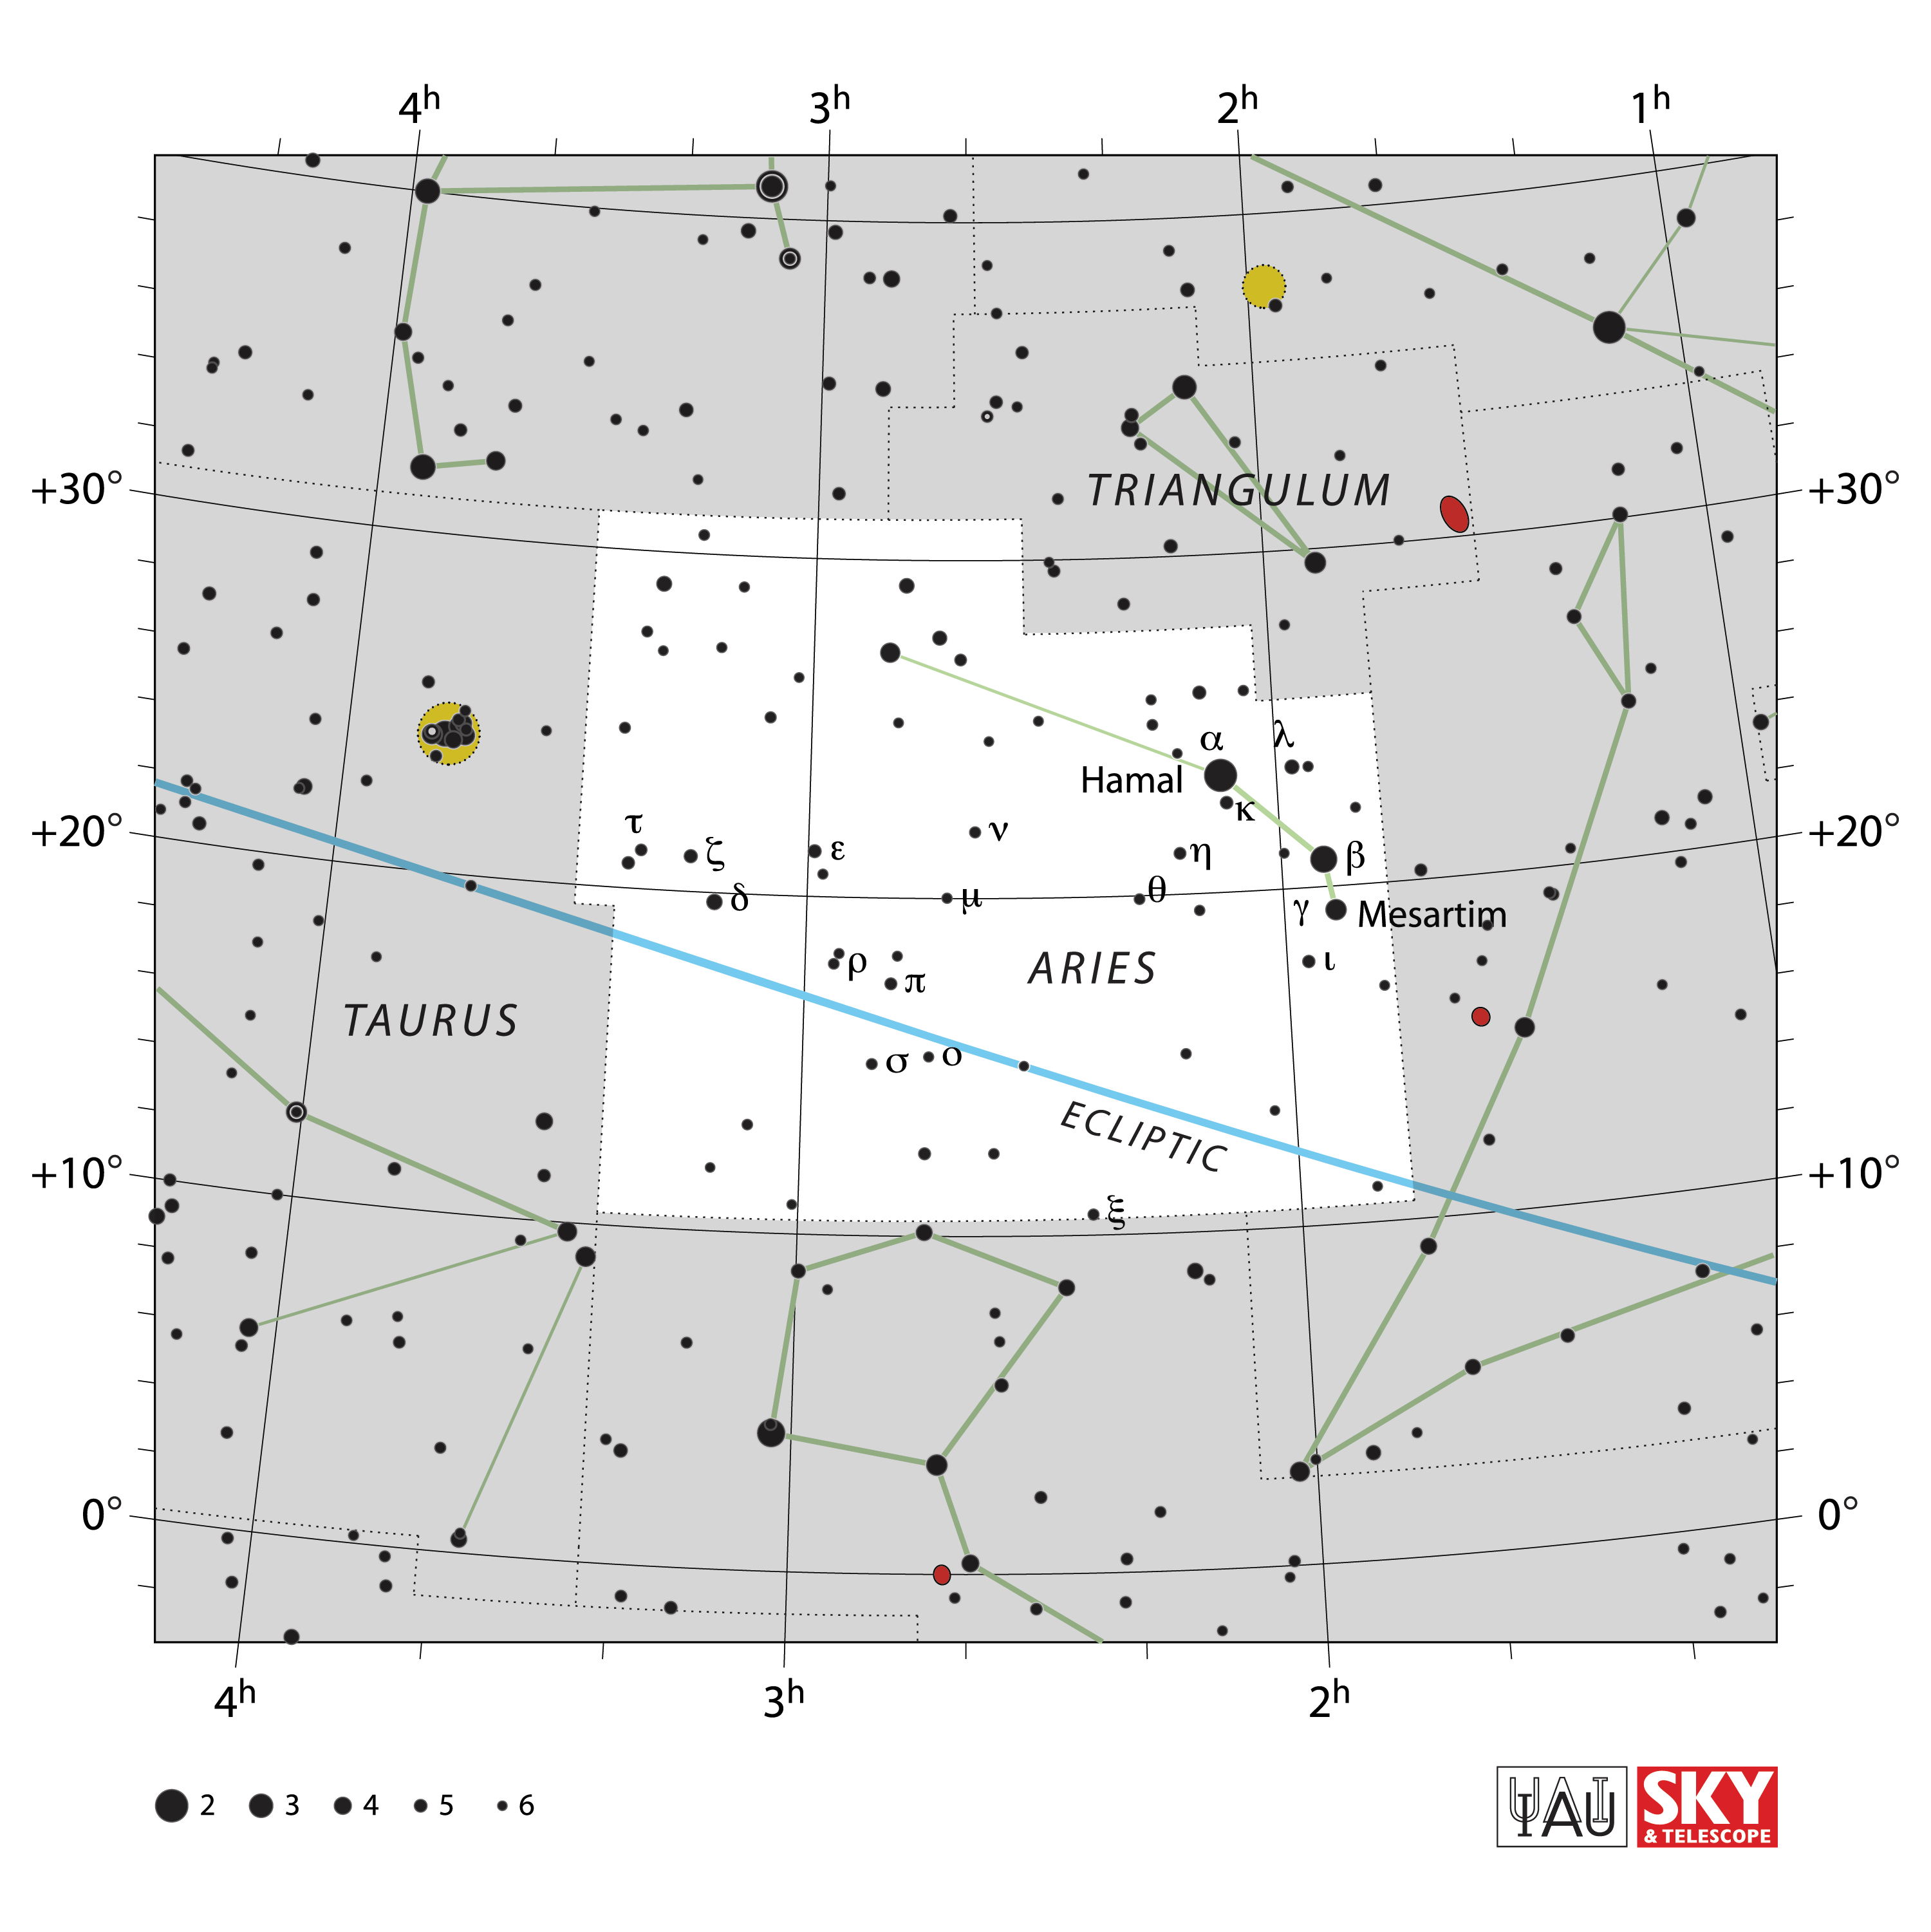

Aries

Credit: IAU and Sky & Telescope